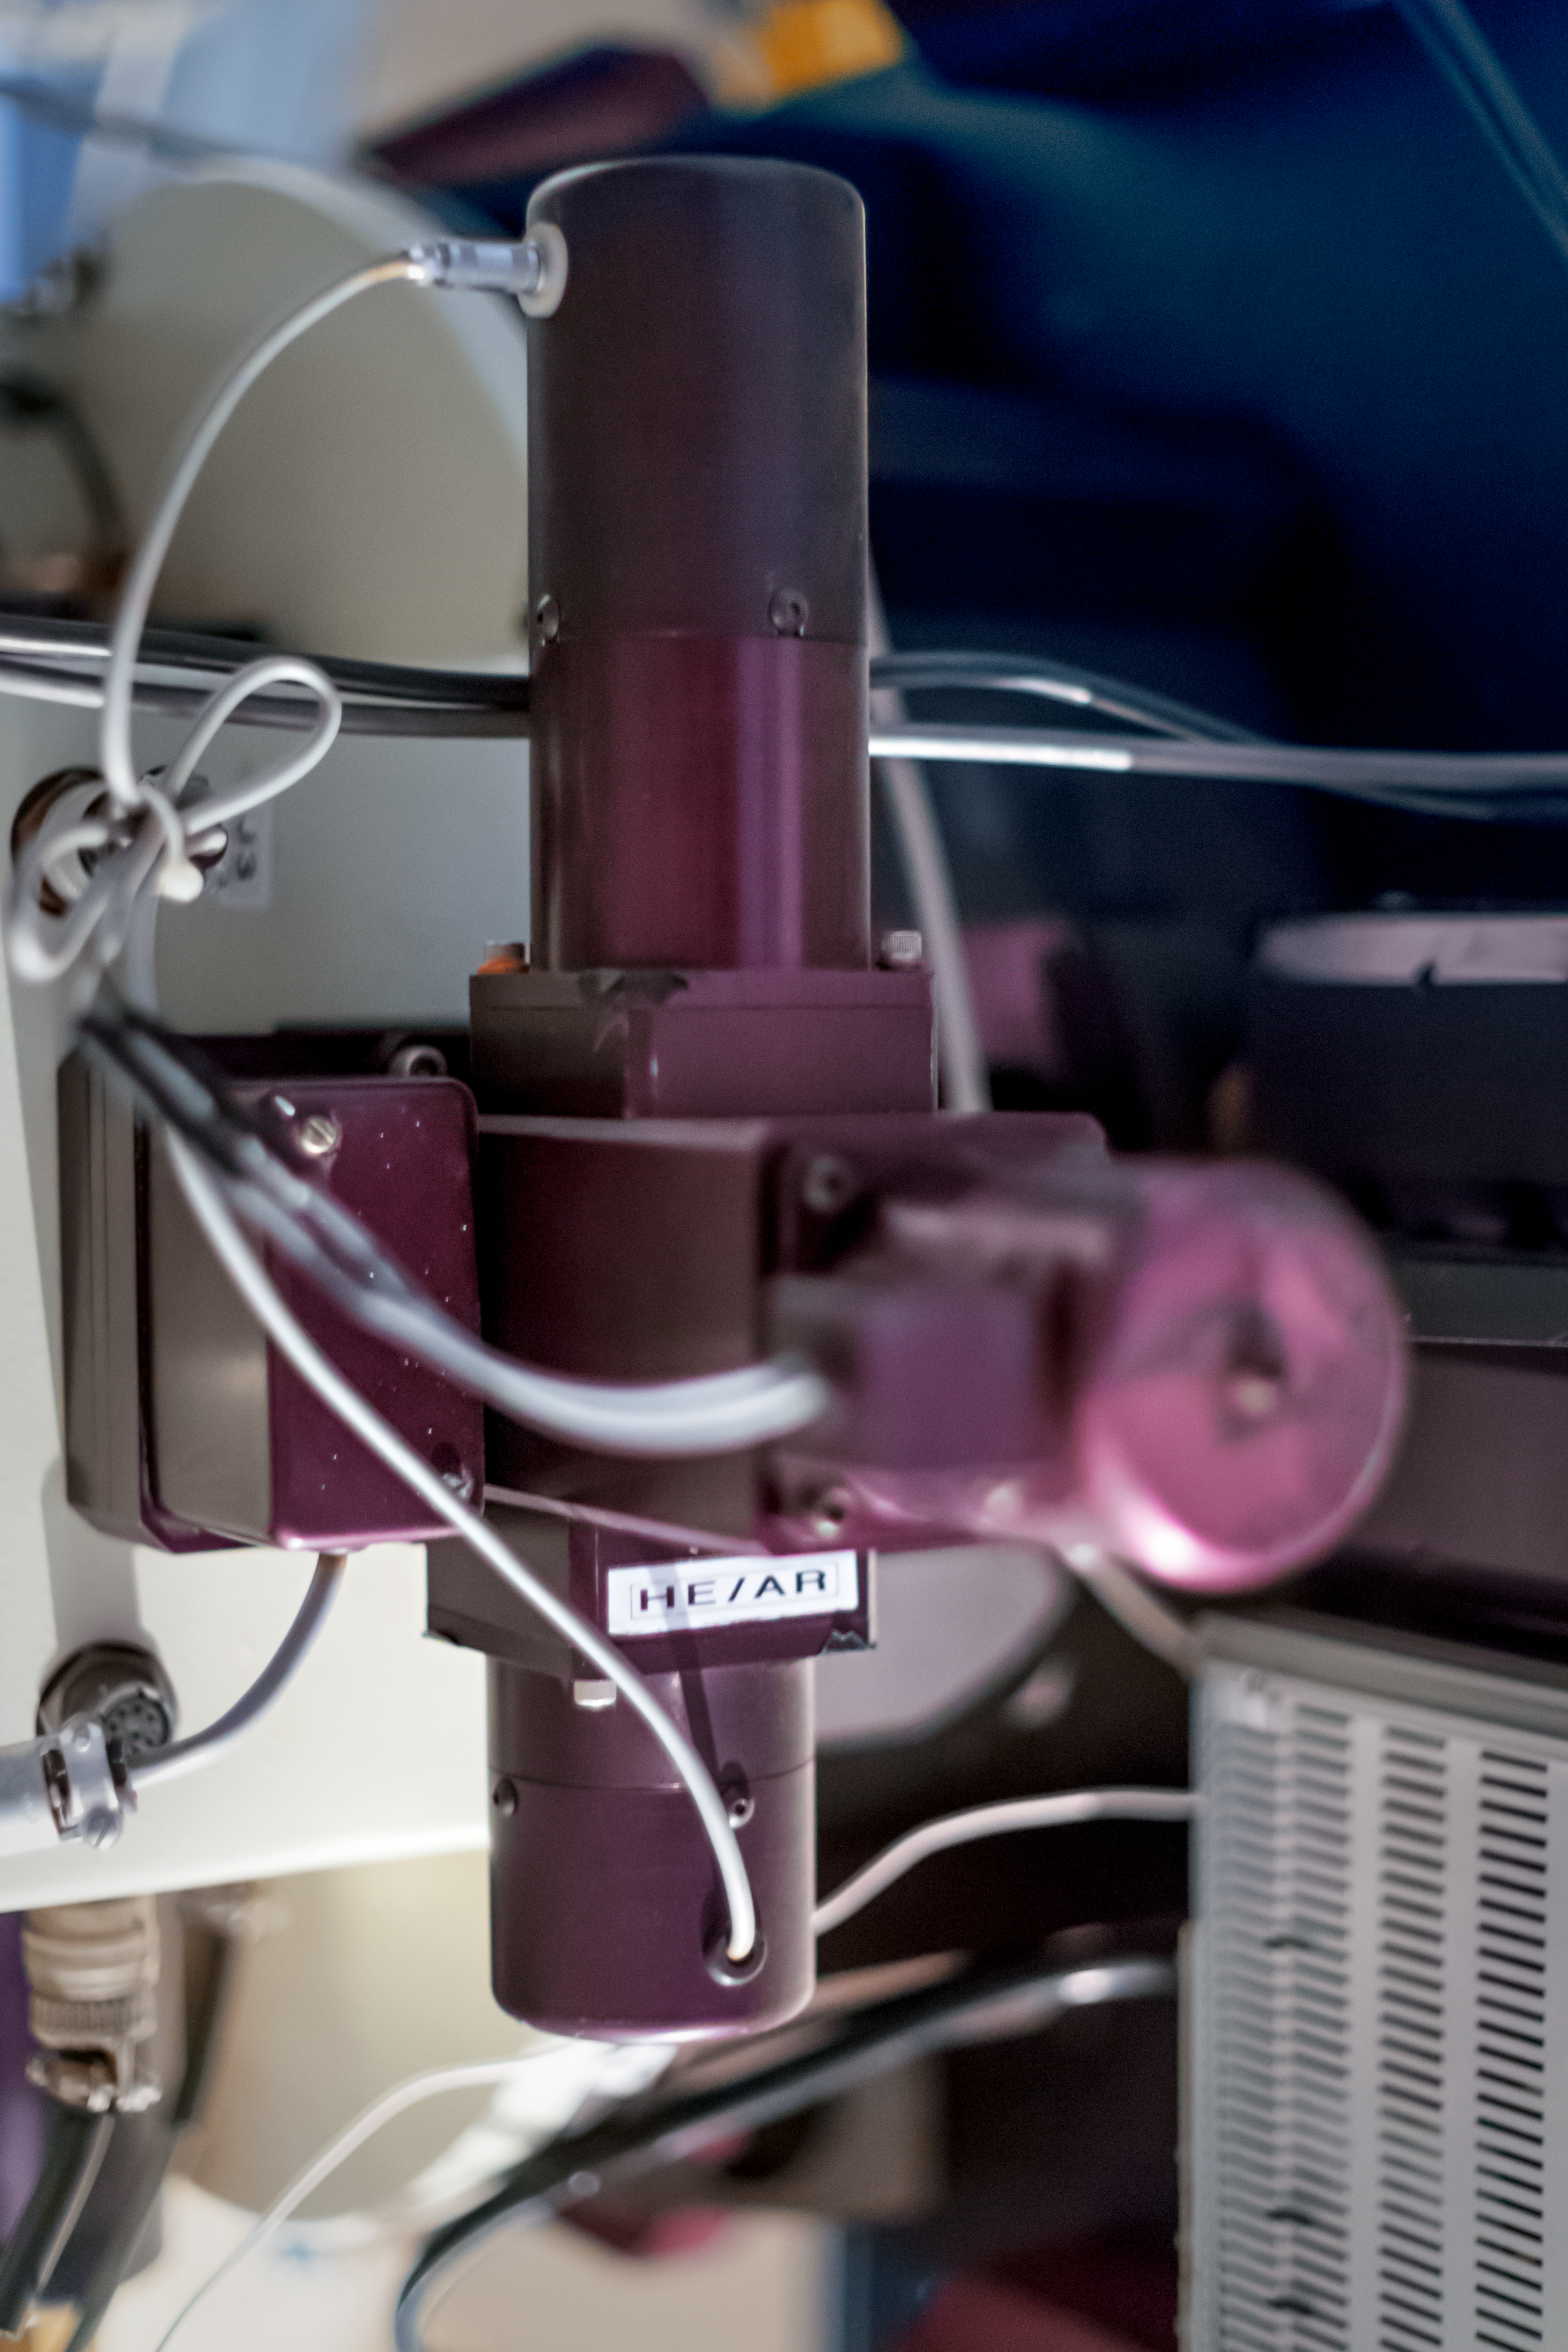

Instrument on the ESO 1.52-metre telescope

The ESO 1.52-metre telescope was specifically designed to do stellar spectroscopy and astrophotography. It has now been decommissioned, but at the time of use it involved two instruments: the B&C spectrograph and FEROS. This image shows part of FEROS.

Credit: P. Horálek/ESO